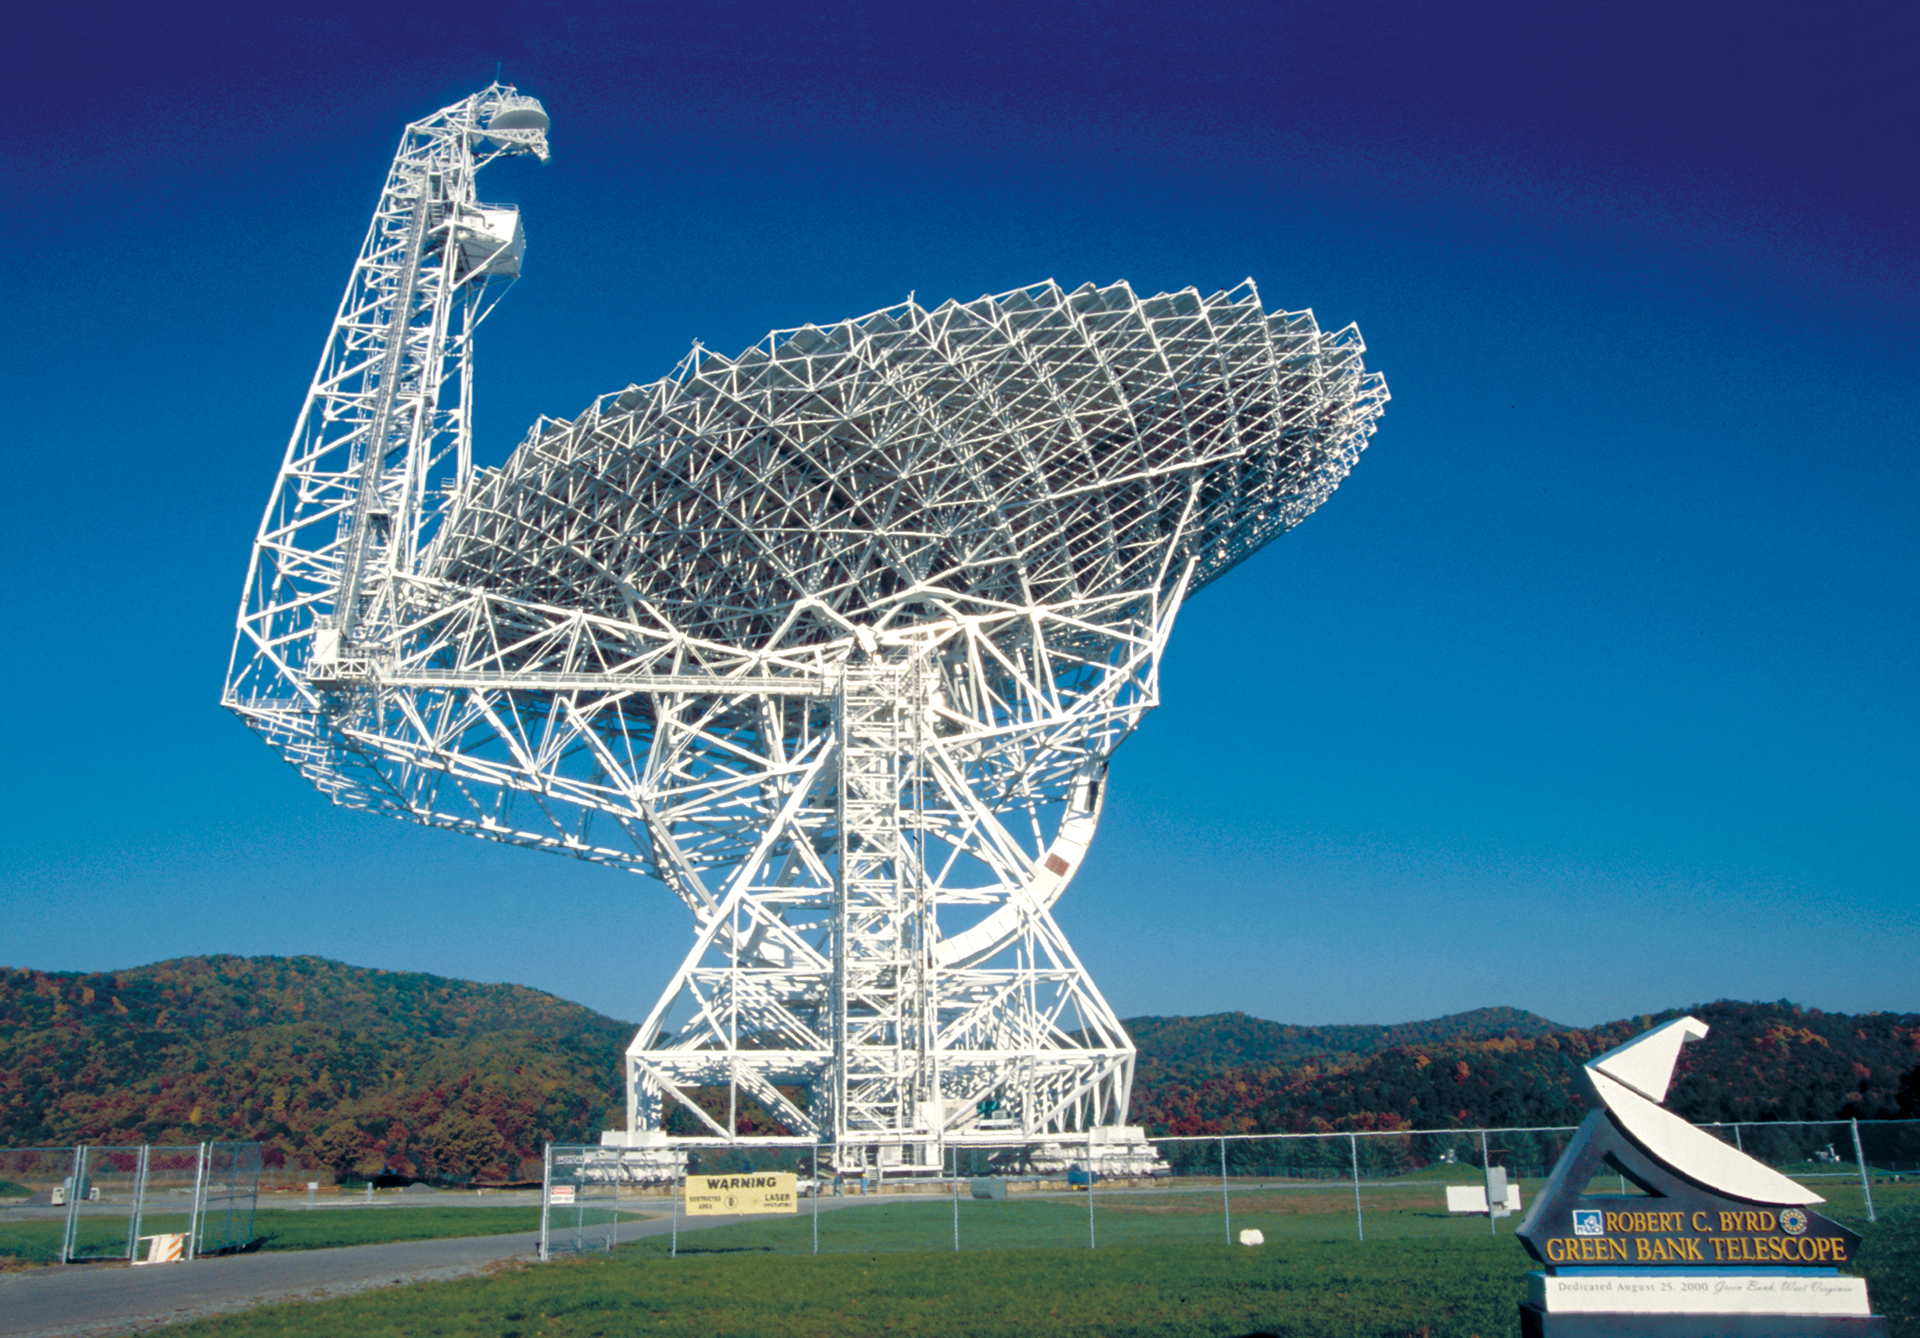

Steel Masterpiece

Over 13,000 steel beams support the world's largest fully-steerable telescope in Green Bank, West Virginia. The Green Bank Telescope (GBT) weighs 17 million pounds, and has been observing the radio skies since 2000.

Credit: NRAO/AUI/NSF